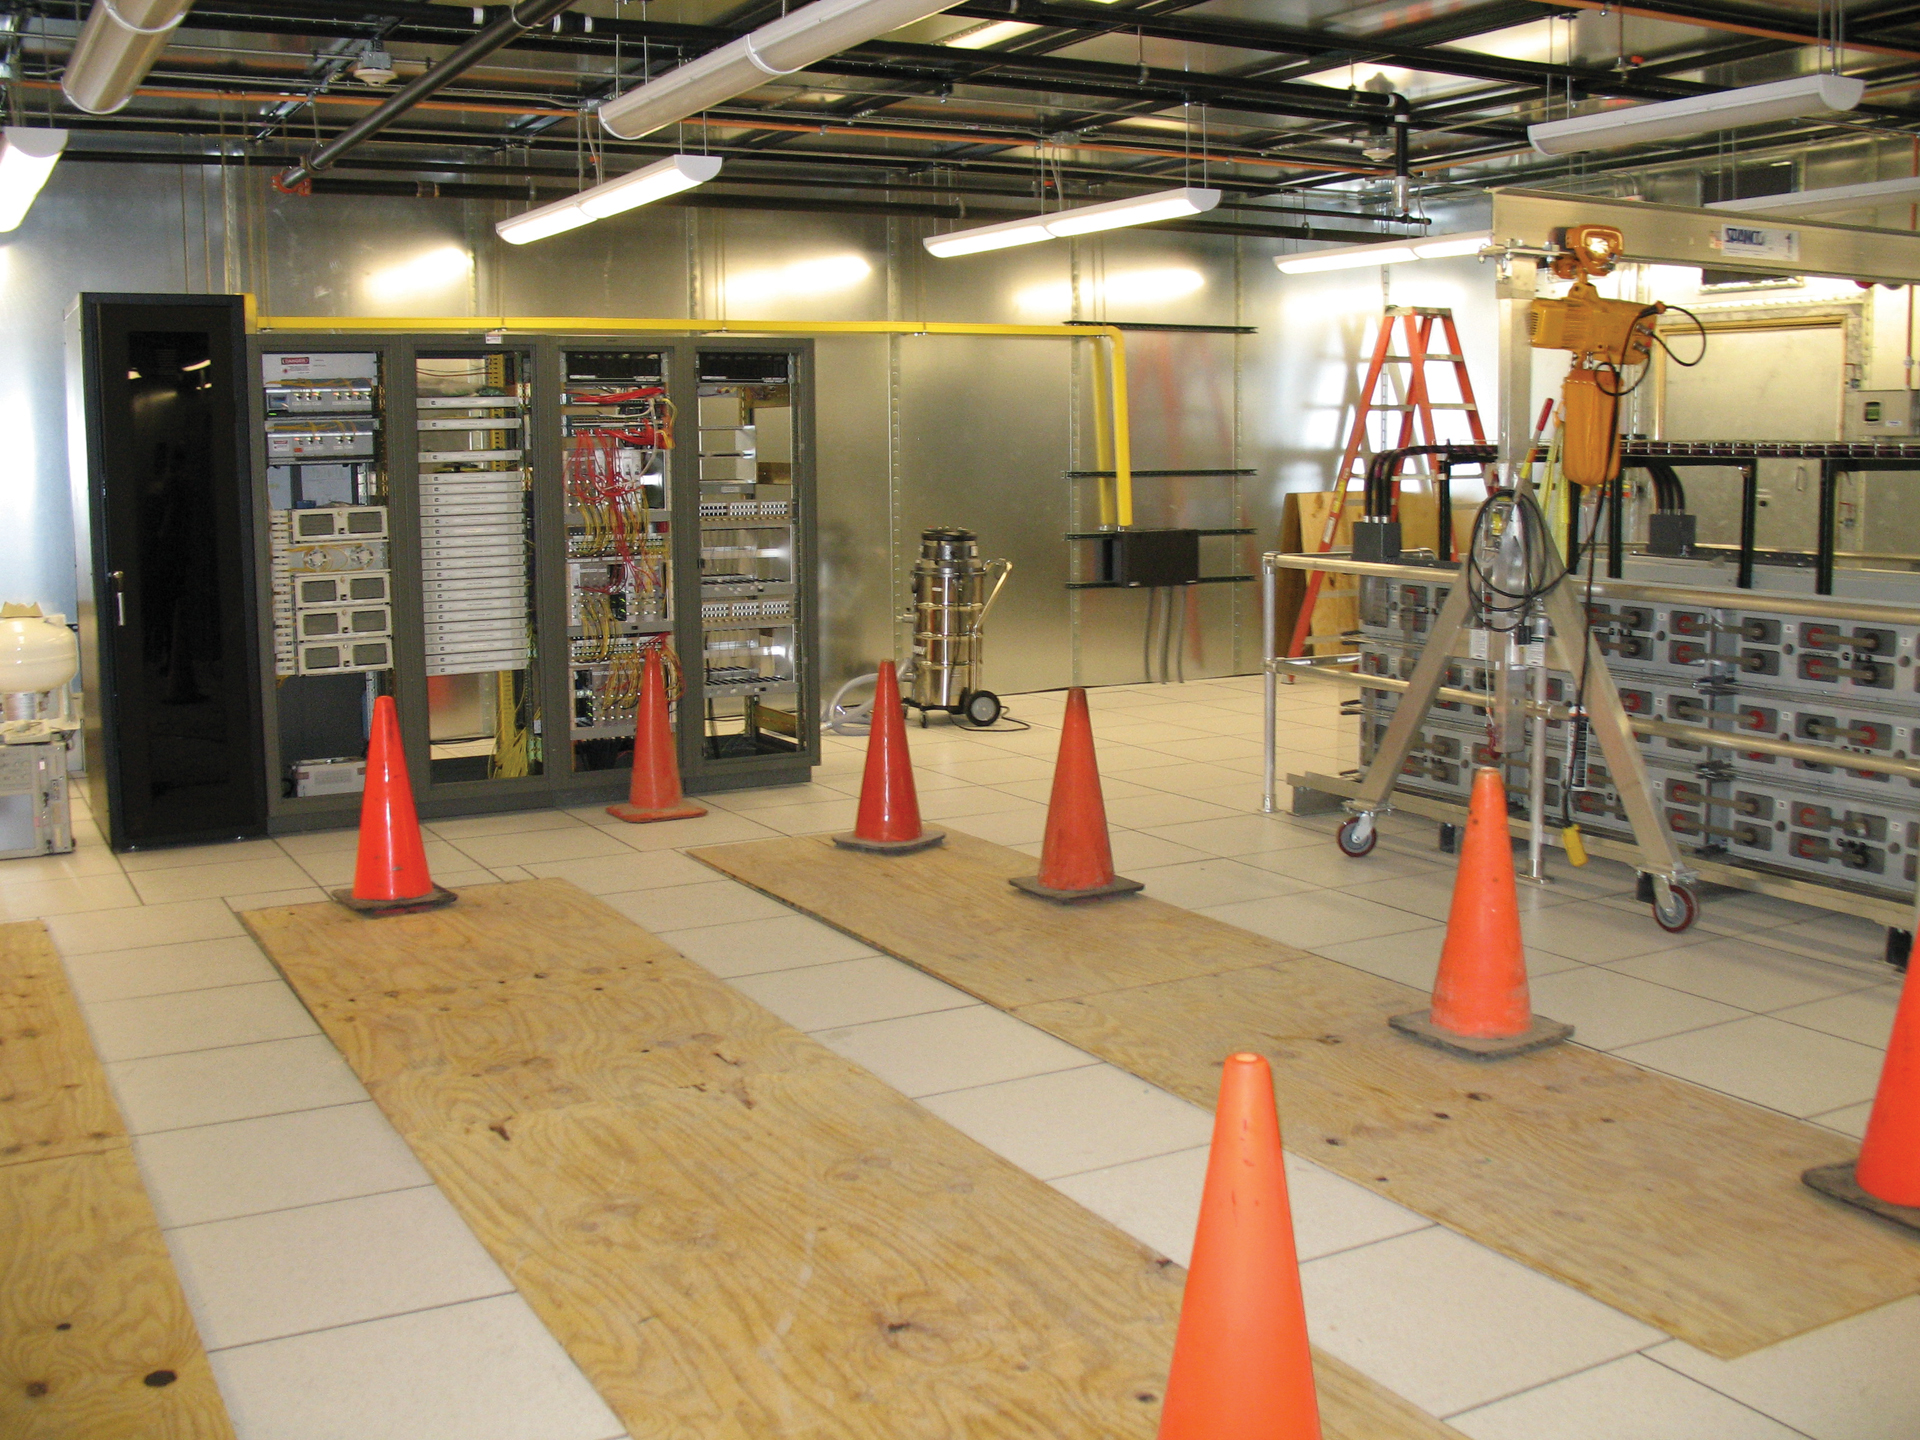

WIDAR Under Construction

As part of the decade-long upgrade to the Very Large Array, an enormous room inside the Control Building was shielded in copper and given a raised floor to begin installation of the VLA's new supercomputer known as WIDAR (Wideband Interferometric Digital ARchitecture). It is a method for digital correlation of very wideband signals from a radio interferometer. Data are digitally filtered and tuned down by ten percent into lower rate sub-bands which are separately cross-correlated and integrated before being seamlessly stitched together to yield the final wideband spectrum.

Credit: J. Stanley, NRAO/AUI/NSF